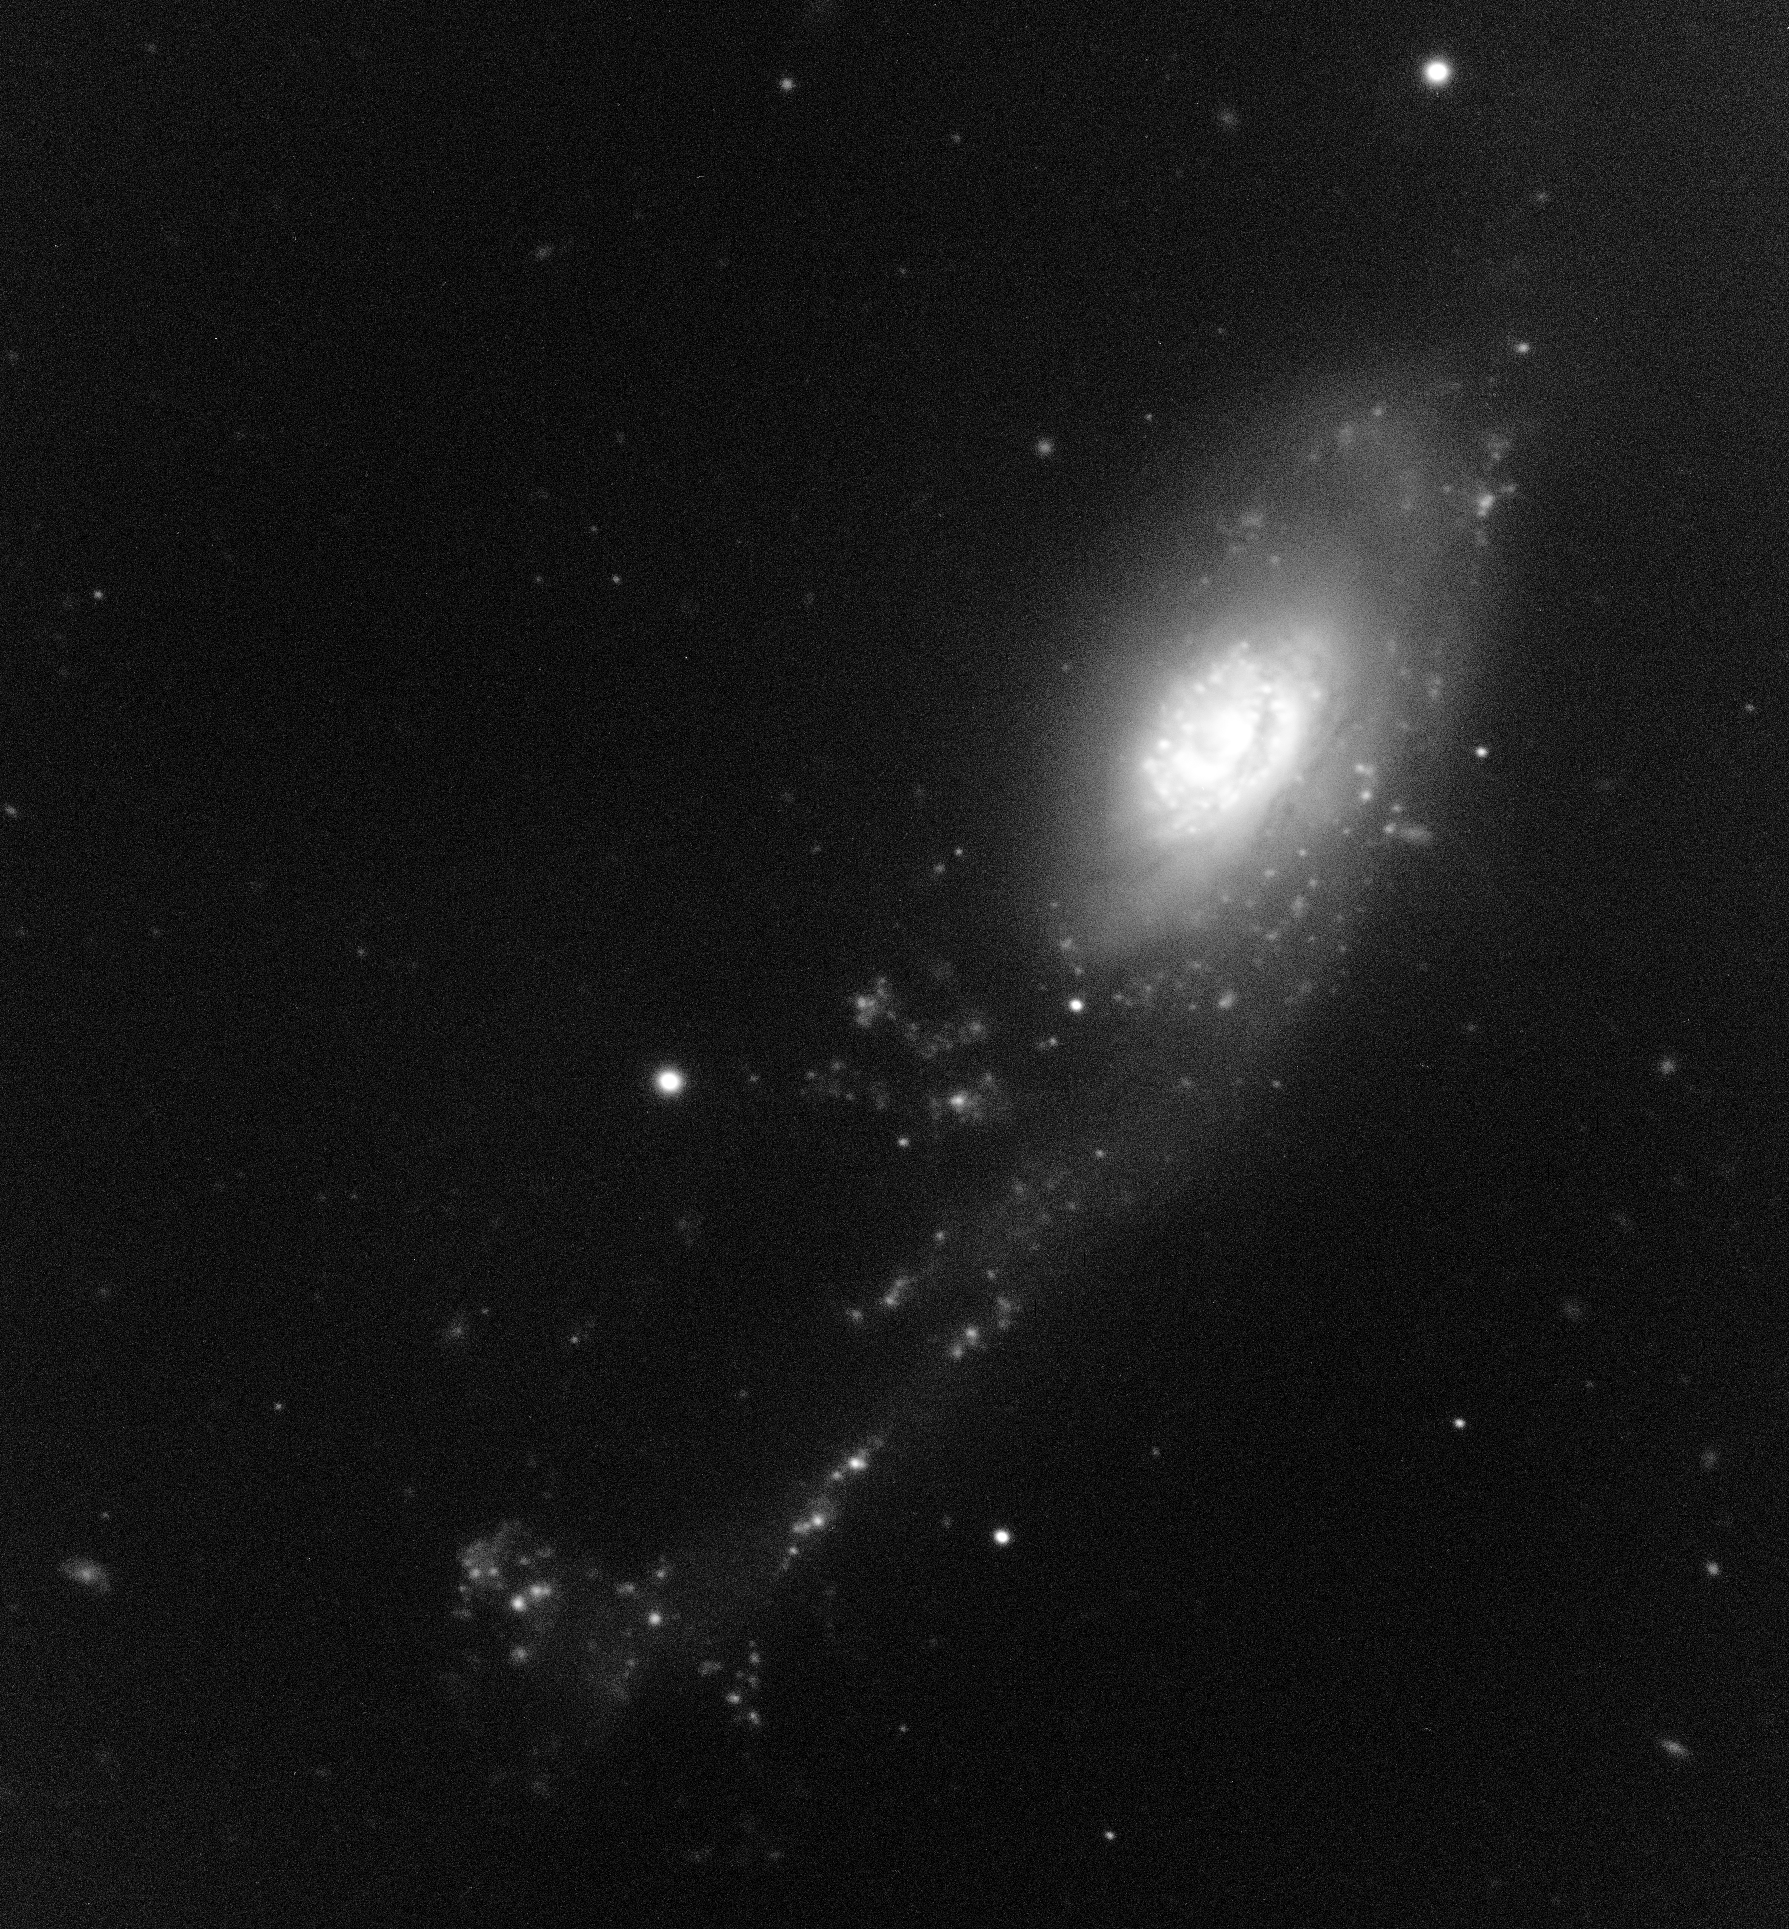

NGC 92 in H-alpha

The largest member of the galaxy group known as Robert''s Quartet is NGC 92, a spiral Sa galaxy with an unusual appearance. One of its arms, about 100,000 light-years long, has been distorted by interactions and contains a large quantity of dust. Using this H-alpha image obtained with FORS2 on the VLT, astronomers were able to study the properties of regions of active star formation ("HII regions"). They found more than 200 of such regions in NGC 92, with a size between 500 and 1,500 light-years.

Credit: ESO